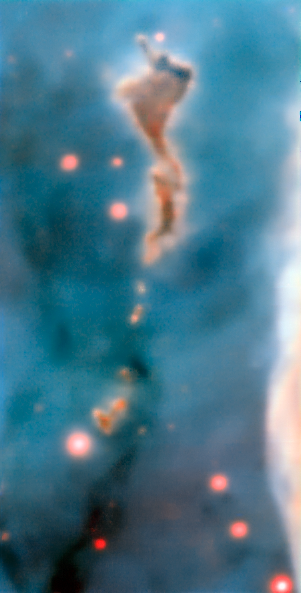

Region R37 in the Carina Nebula

This image was taken by the MUSE instrument, mounted on ESO’s Very Large Telescope and shows the region R37 within the Carina Nebula, 7500 light-years away. The massive stars within the star formation region slowly destroy the pillars of dust and gas from which they are born.

Credit: ESO/A. McLeod